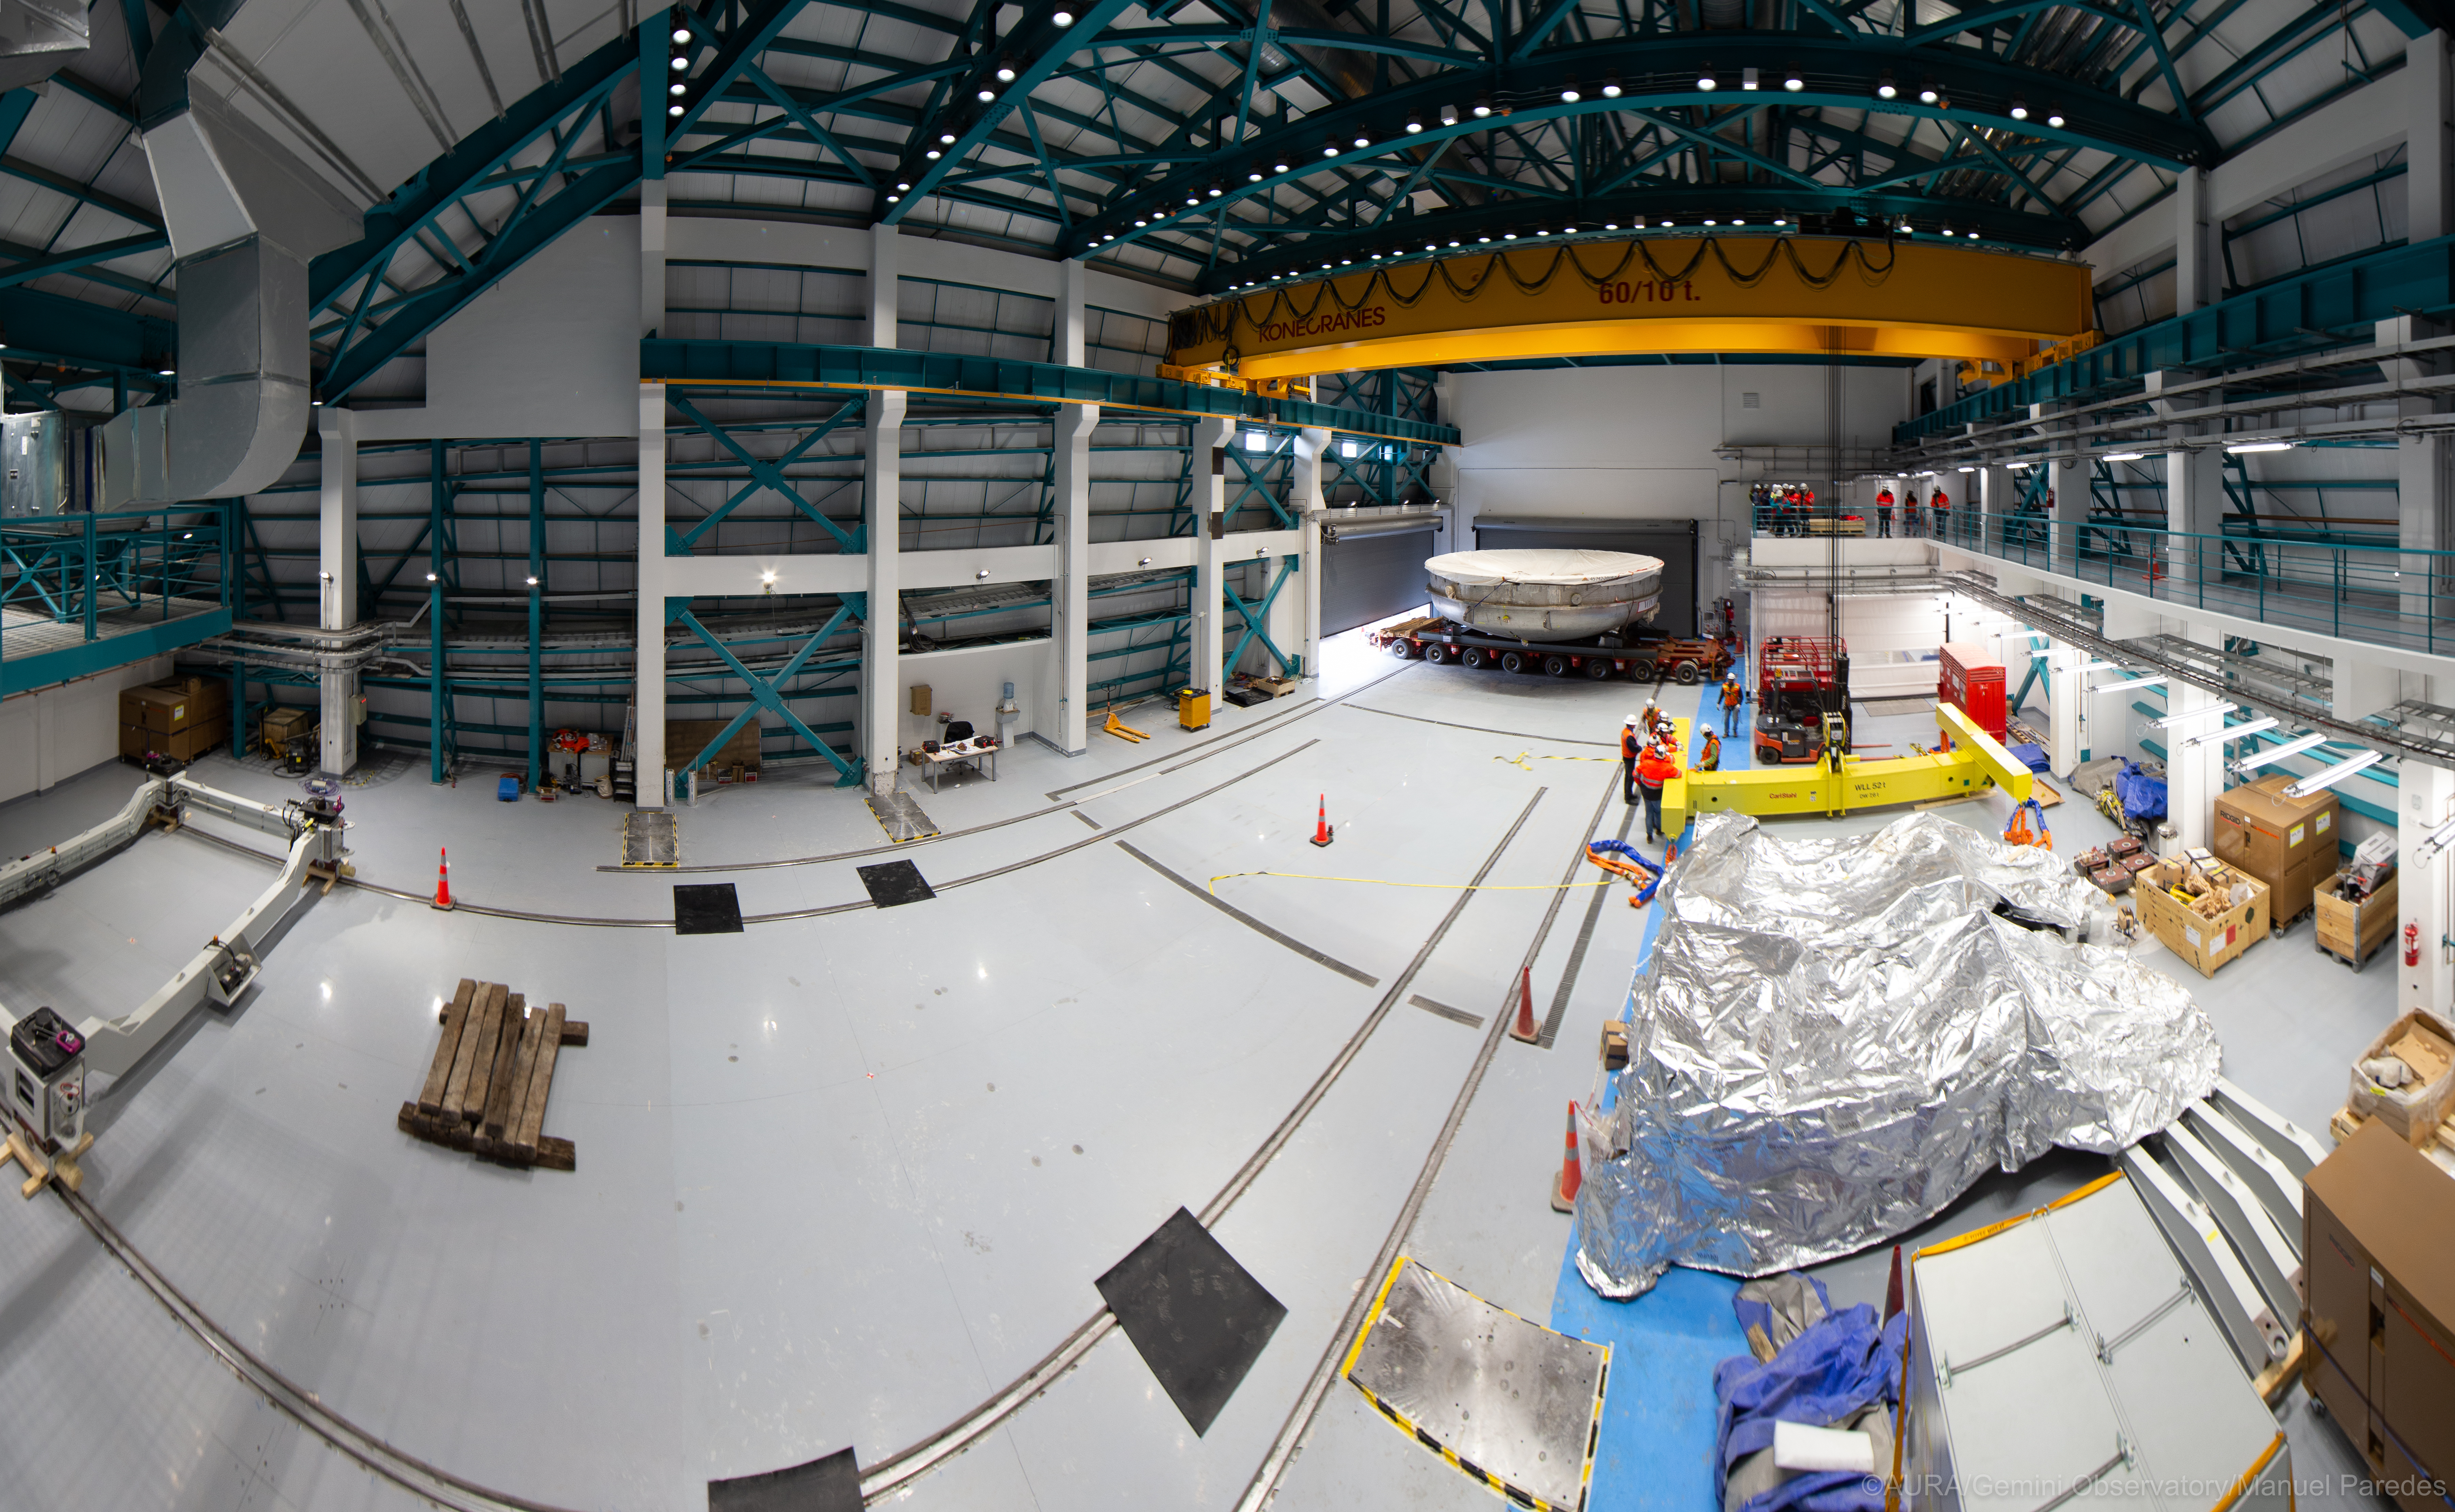

LSST Coating Chamber Arrival

November 11, 2018 - The Coating Chamber for the Large Synoptic Survey Telescope (LSST) arrived on the summit of Cerro Pachón, safely completing a 15 week journey from Deggendorf, Germany, where it was constructed. The 128-ton Coating Chamber is the largest single piece of equipment to arrive at the LSST observatory site to date, and will soon be joined by the Telescope Mount Assembly (TMA), from Spain, and the 8.4-meter Primary/Tertiary (M1M3) Mirror, from the United States, which are expected to arrive in 2019.

Credit: Manuel Paredes/AURA/International Gemini Observatory/NOIRLab/NSF